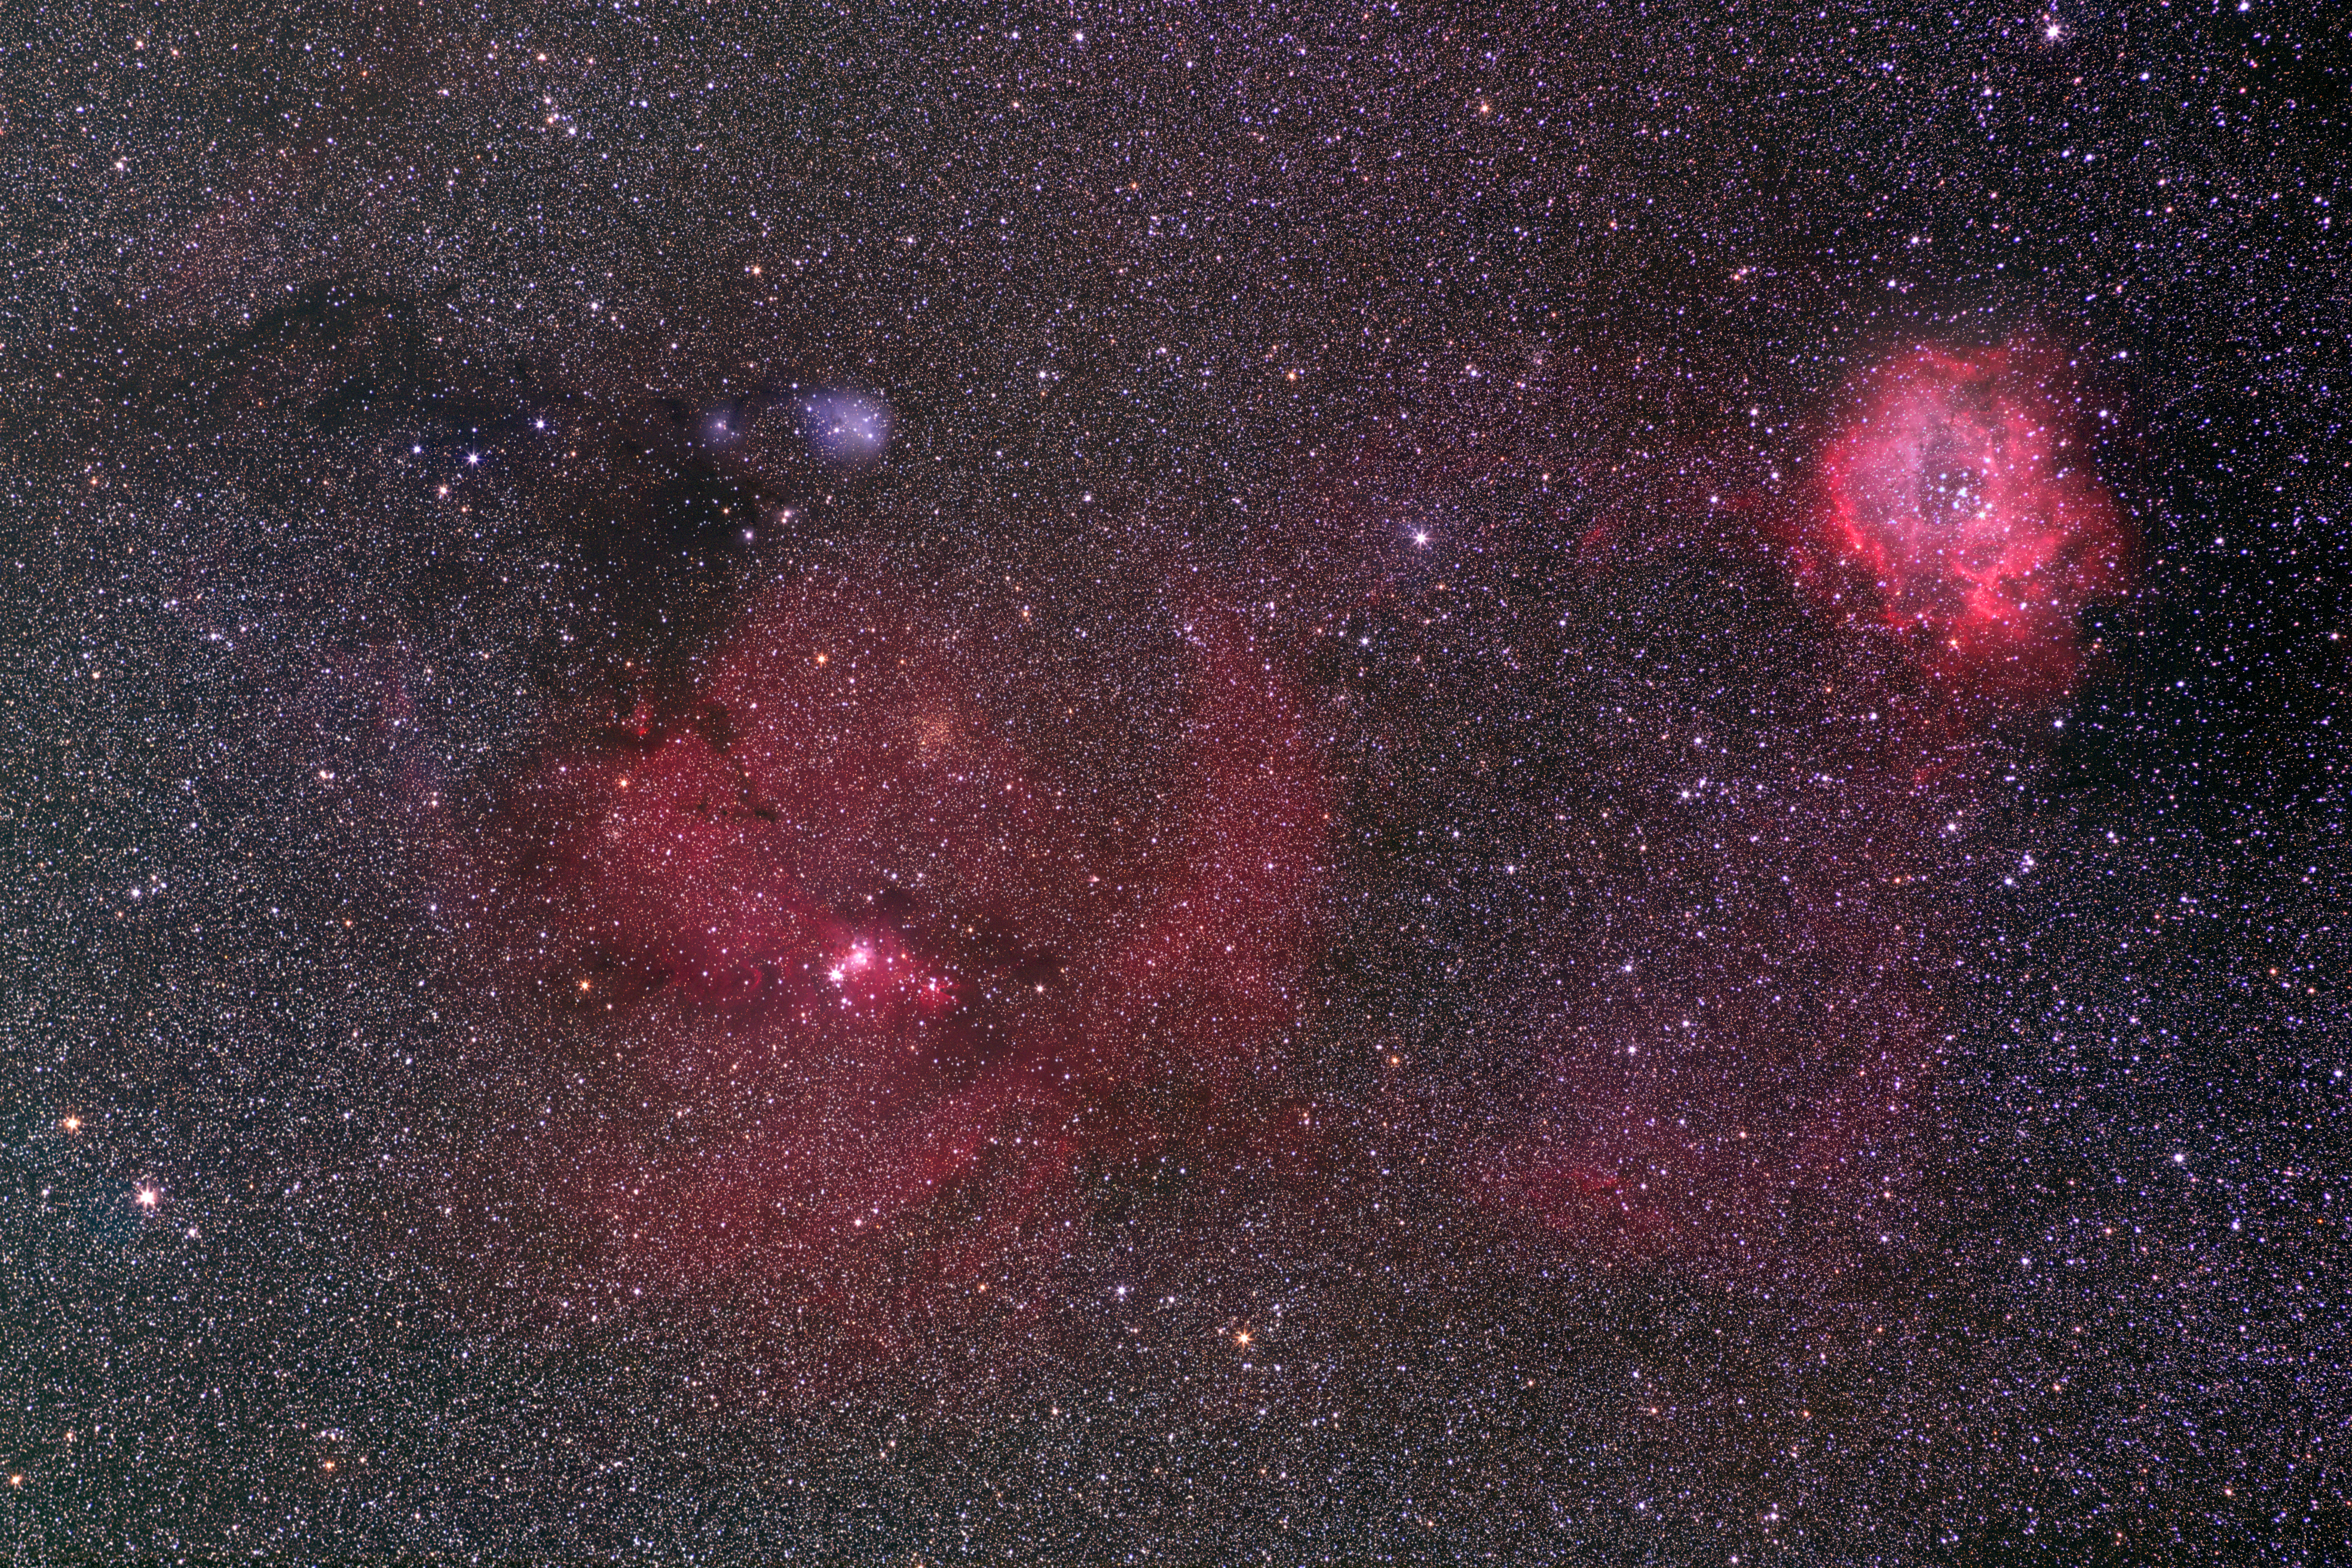

The region around MWC 147

Wide field image taken by Stéphane Guisard (ESO) with a 200 mm lens from Paranal, showing the region of the sky with the NGC 2247 star forming complex and containing the Herbig Ae/Be object MWC 147. Visible in the image are the rich, colourful Cone nebula region (at the centre-left of the image) and the Rosette Nebula (at the top right). They are both located in the Monoceros constellation, very close to the better known Orion constellation. The star MWC 147 is close to a dark nebula, in the top left part of the image, and belongs to an association of massive stars, the Monoceros OB1 association. The close-up reveals that MVC 147 is surrounded by some nebulosity. The image is a colour-composite based on exposures through R, V, B, and H-alpha filters, for a total exposure time of more than 16 hours.

Credit: ESO/S. Guisard (www.eso.org/~sguisard)